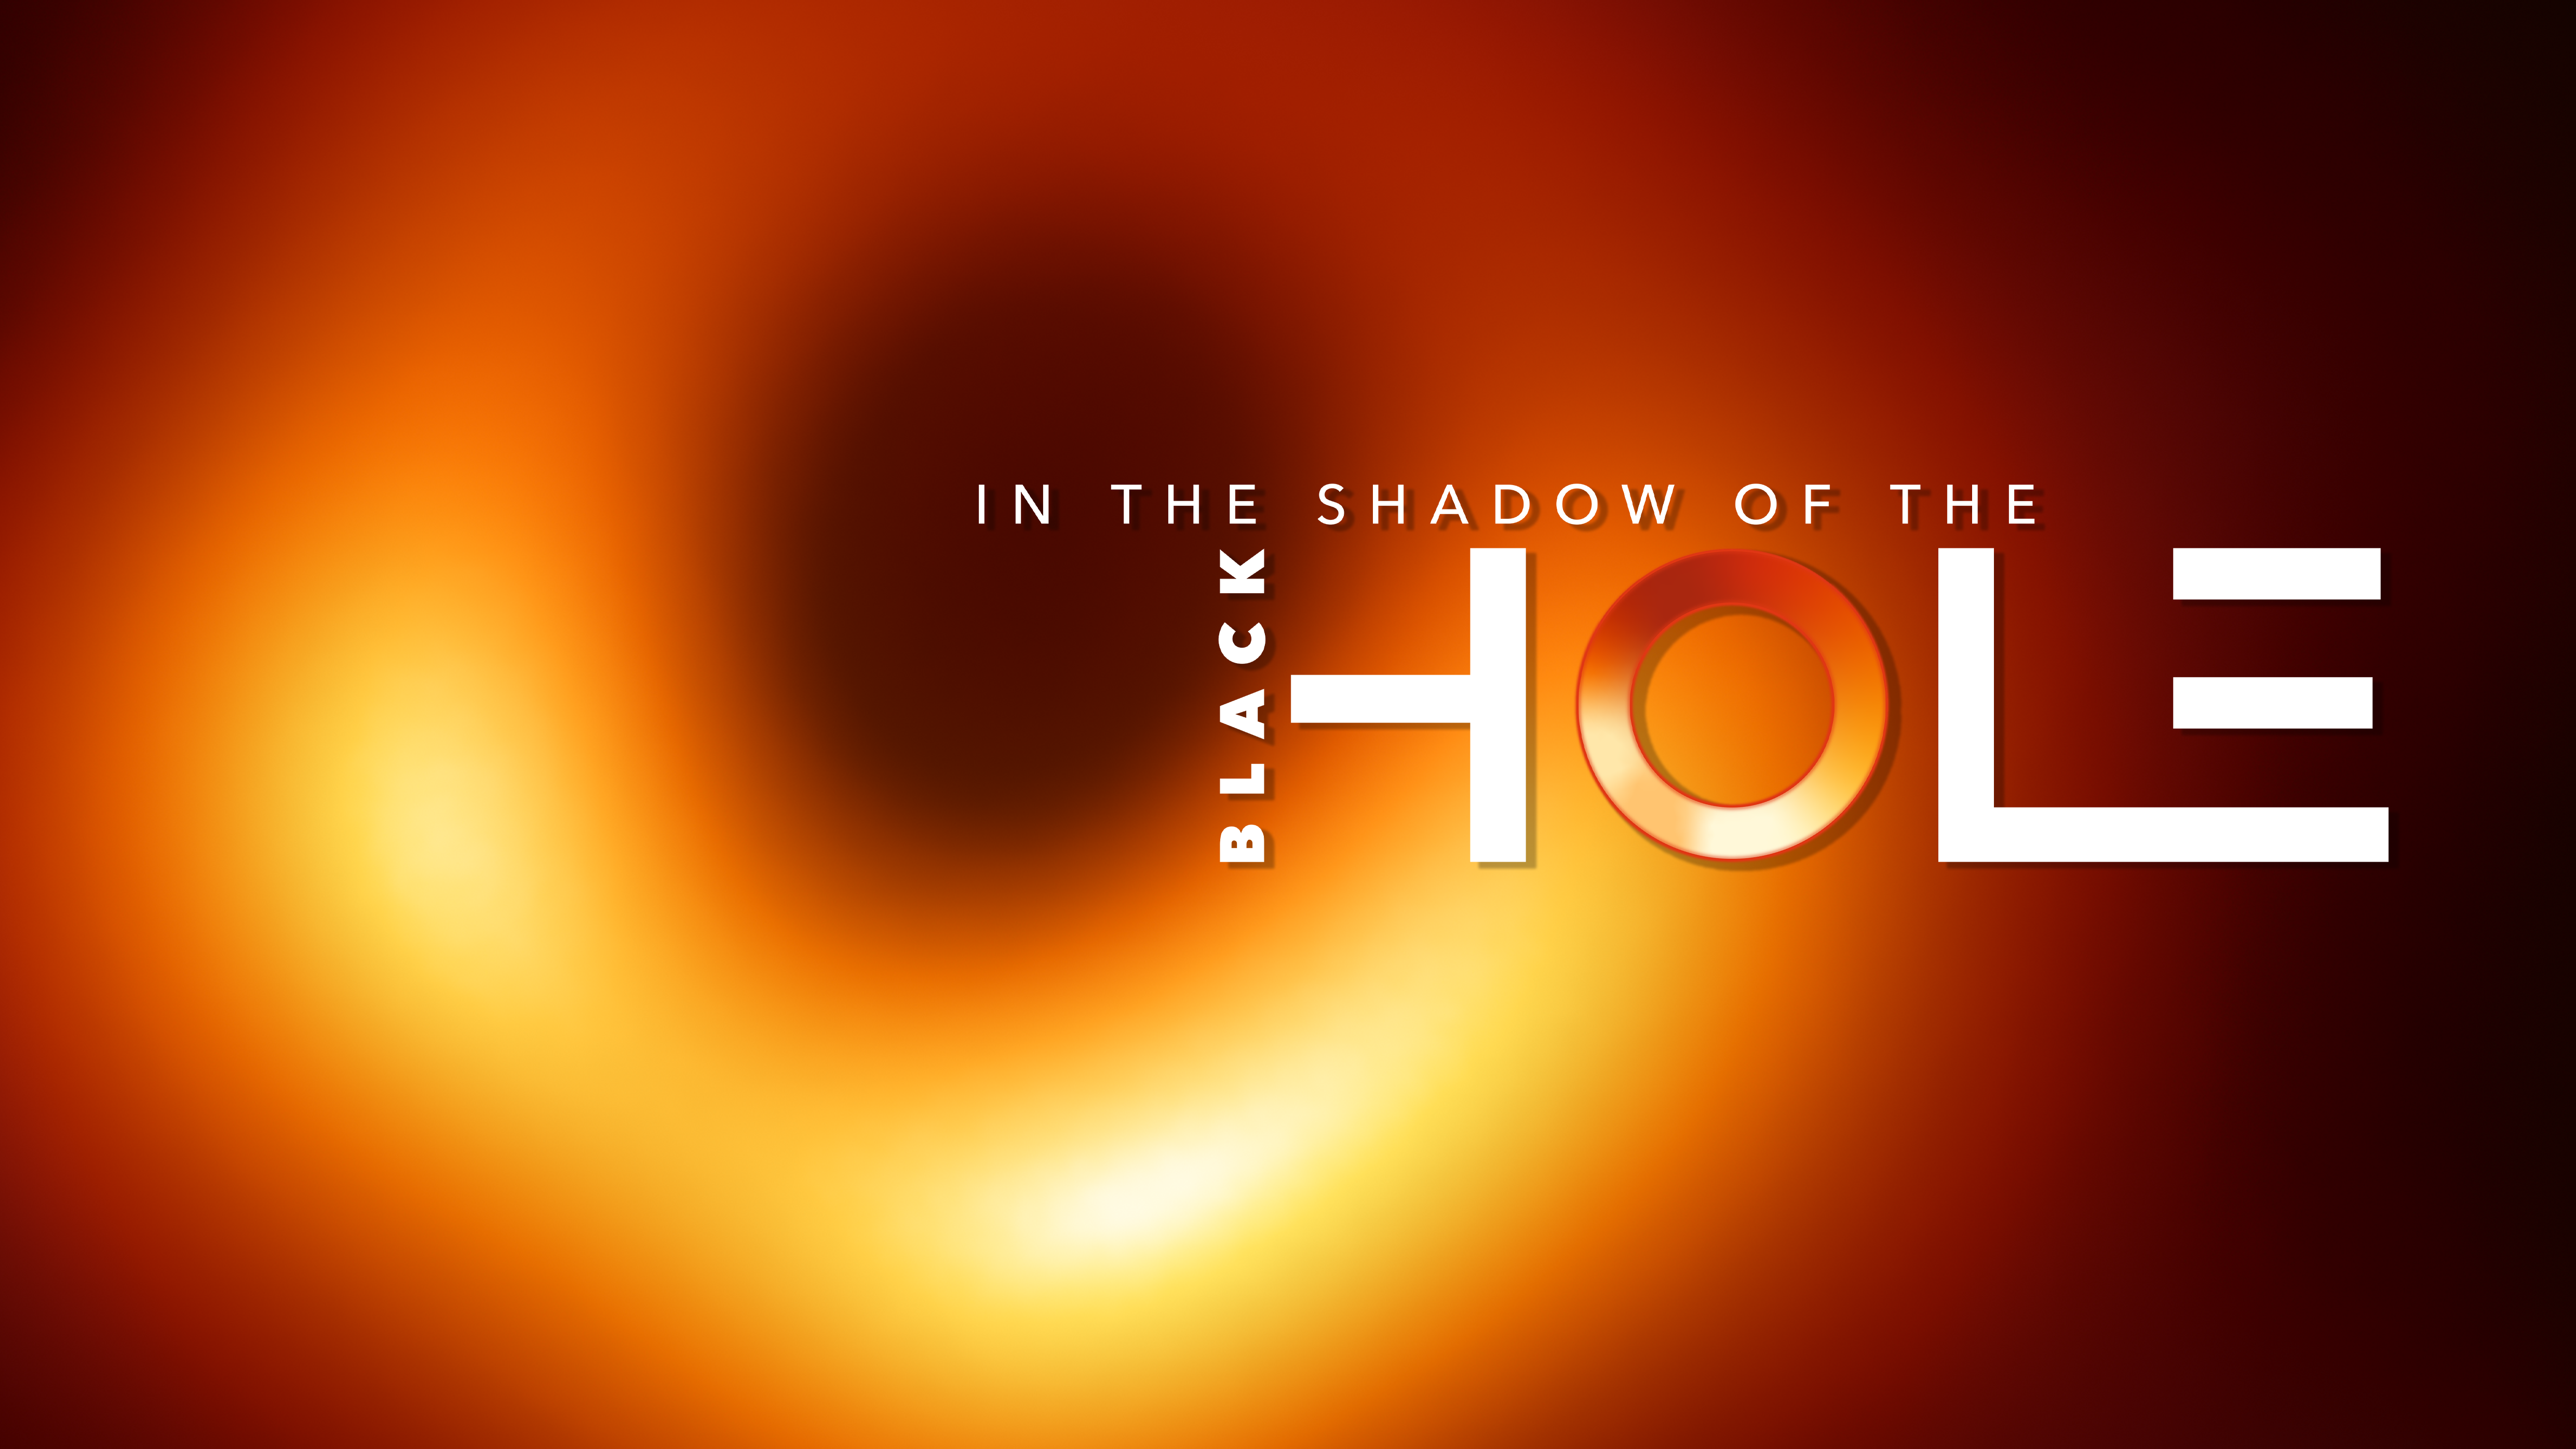

In the Shadow of the Black Hole

This image shows the key visual —In the Shadow of the Black Hole — in 16:9 format.

Credit: EHT Collaboration/ESO